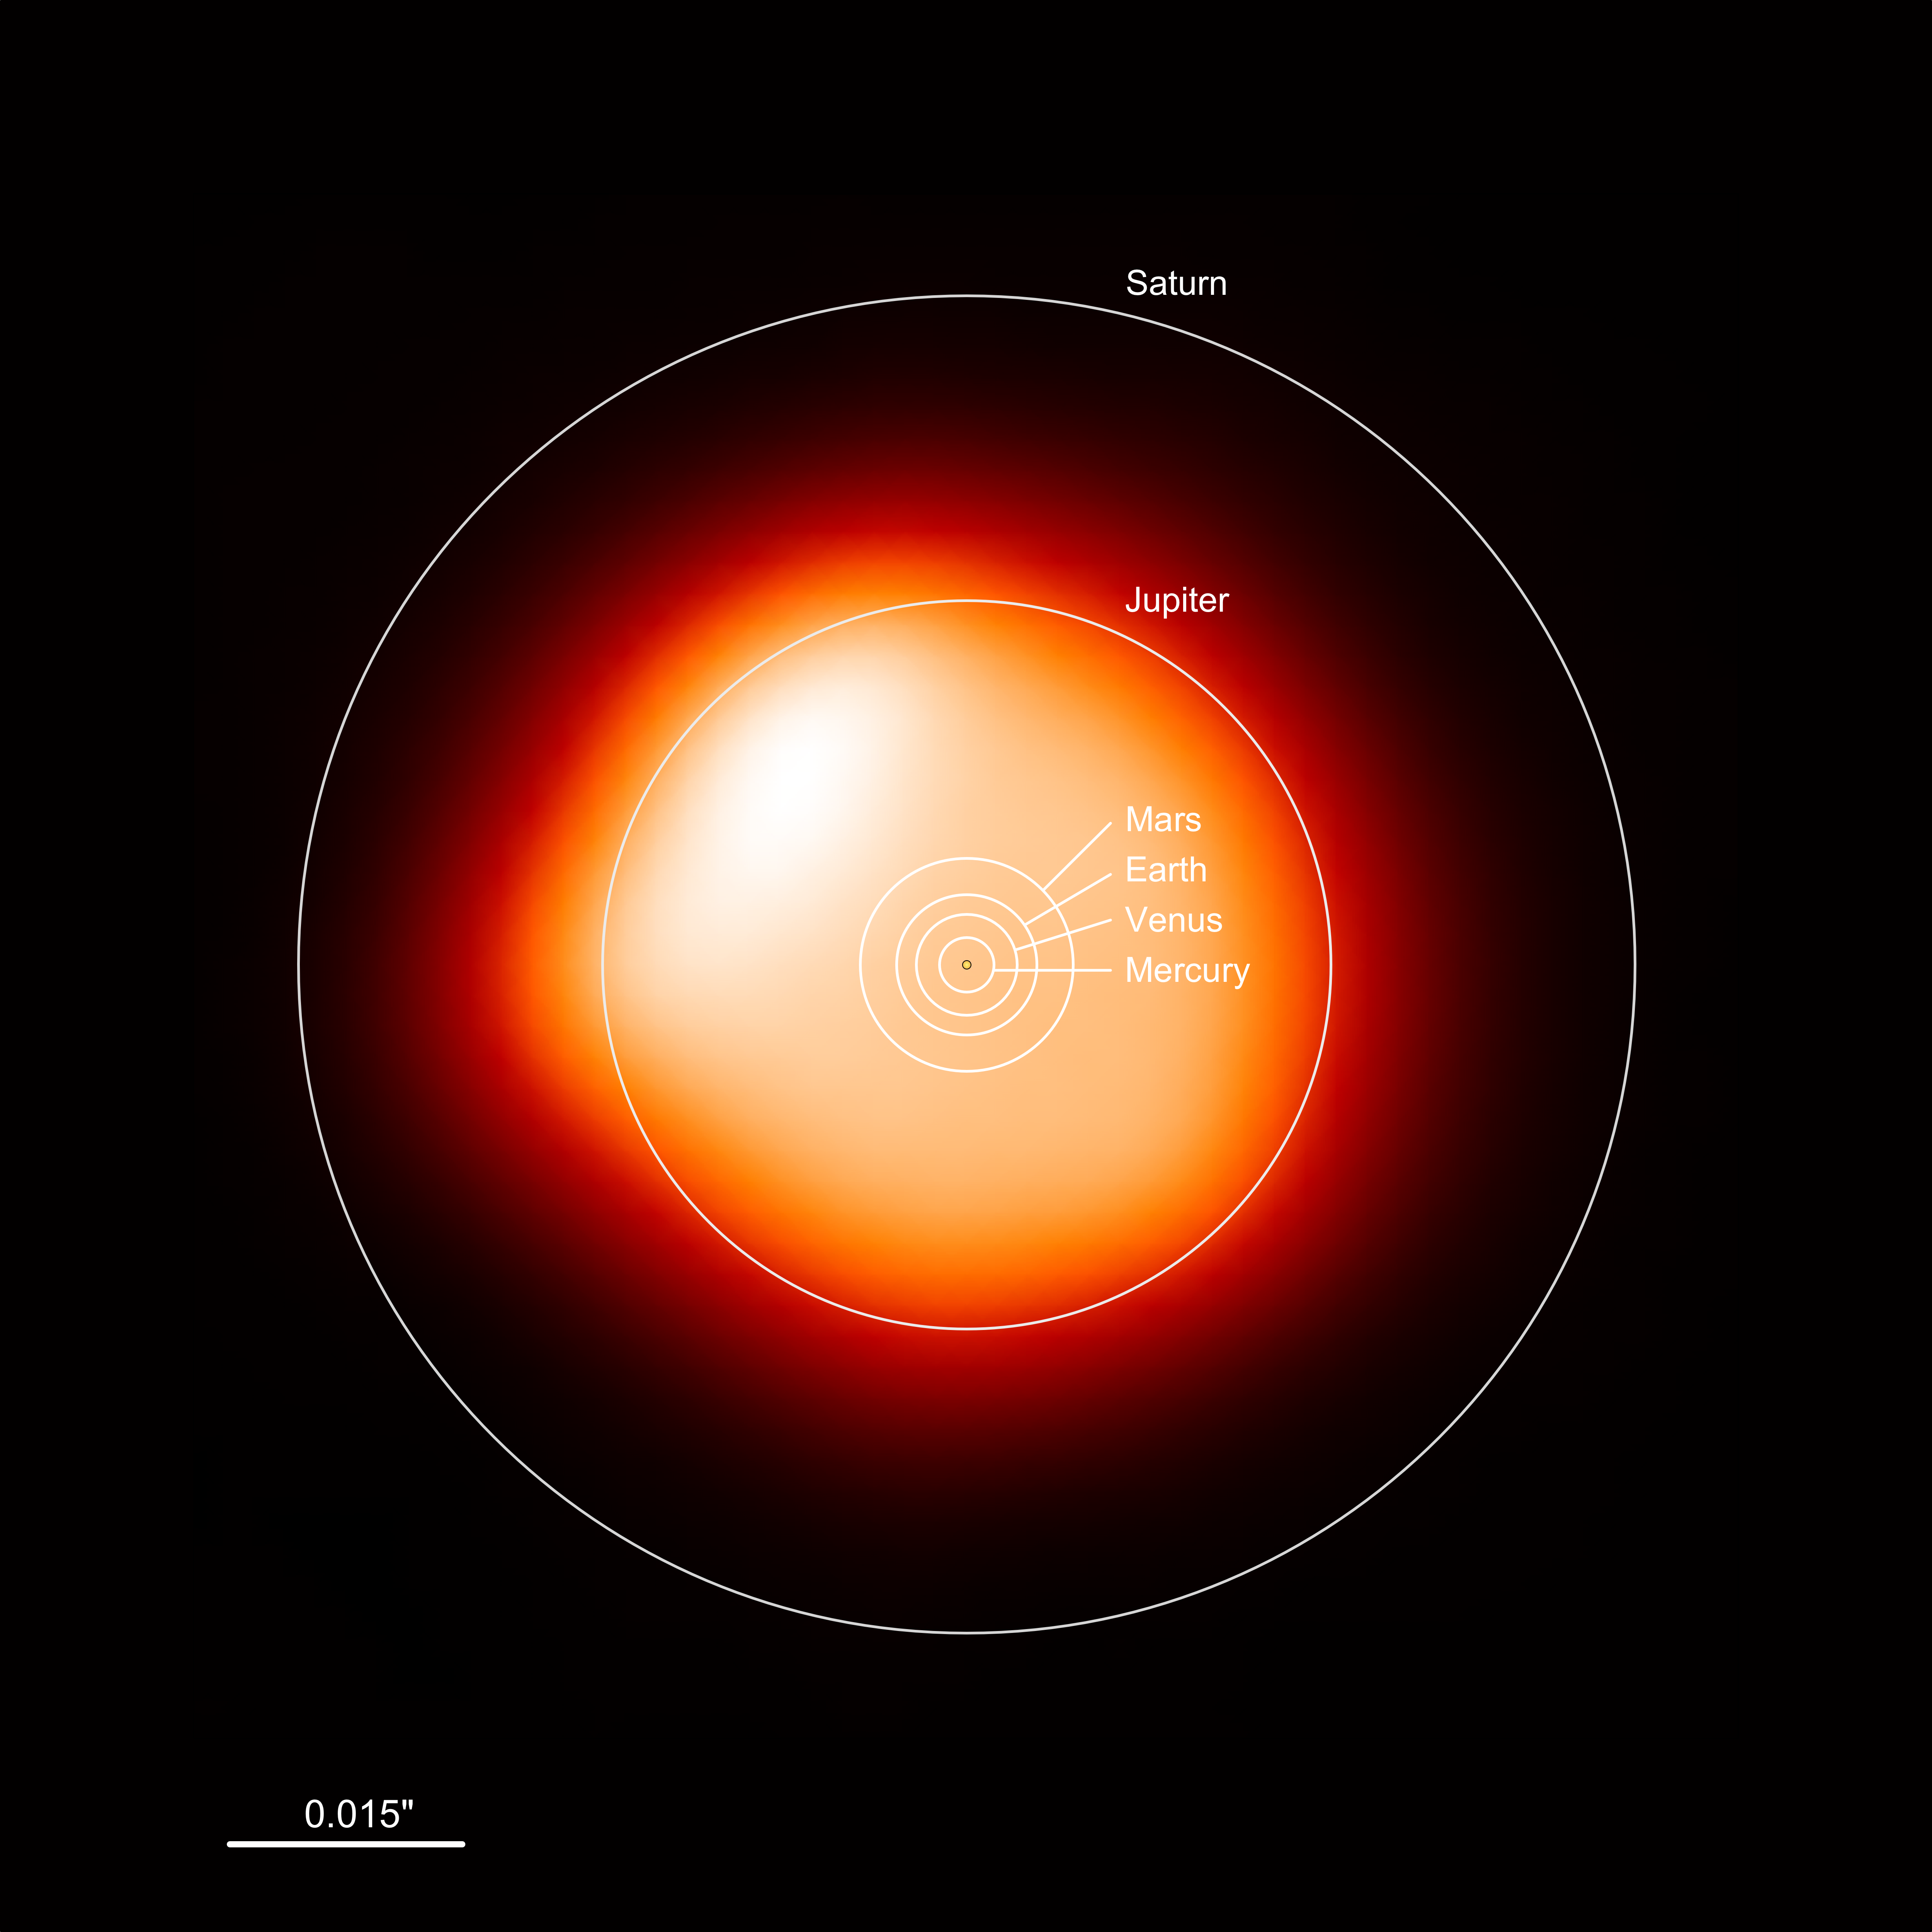

Size comparison: Betelgeuse and the Sun

This image, made with the Atacama Large Millimeter/submillimeter Array (ALMA), shows the red supergiant Betelgeuse — one of the largest stars known. In the millimeter continuum the star is around 1400 times larger than our Sun. The overlaid annotation shows how large the star is compared to the Solar System. Betelgeuse would engulf all four terrestrial planets — Mercury, Venus, Earth and Mars — and even the gas giant Jupiter. Only Saturn would be beyond its surface.

Credit: ALMA (ESO/NAOJ/NRAO)/E. O’Gorman/P. Kervella